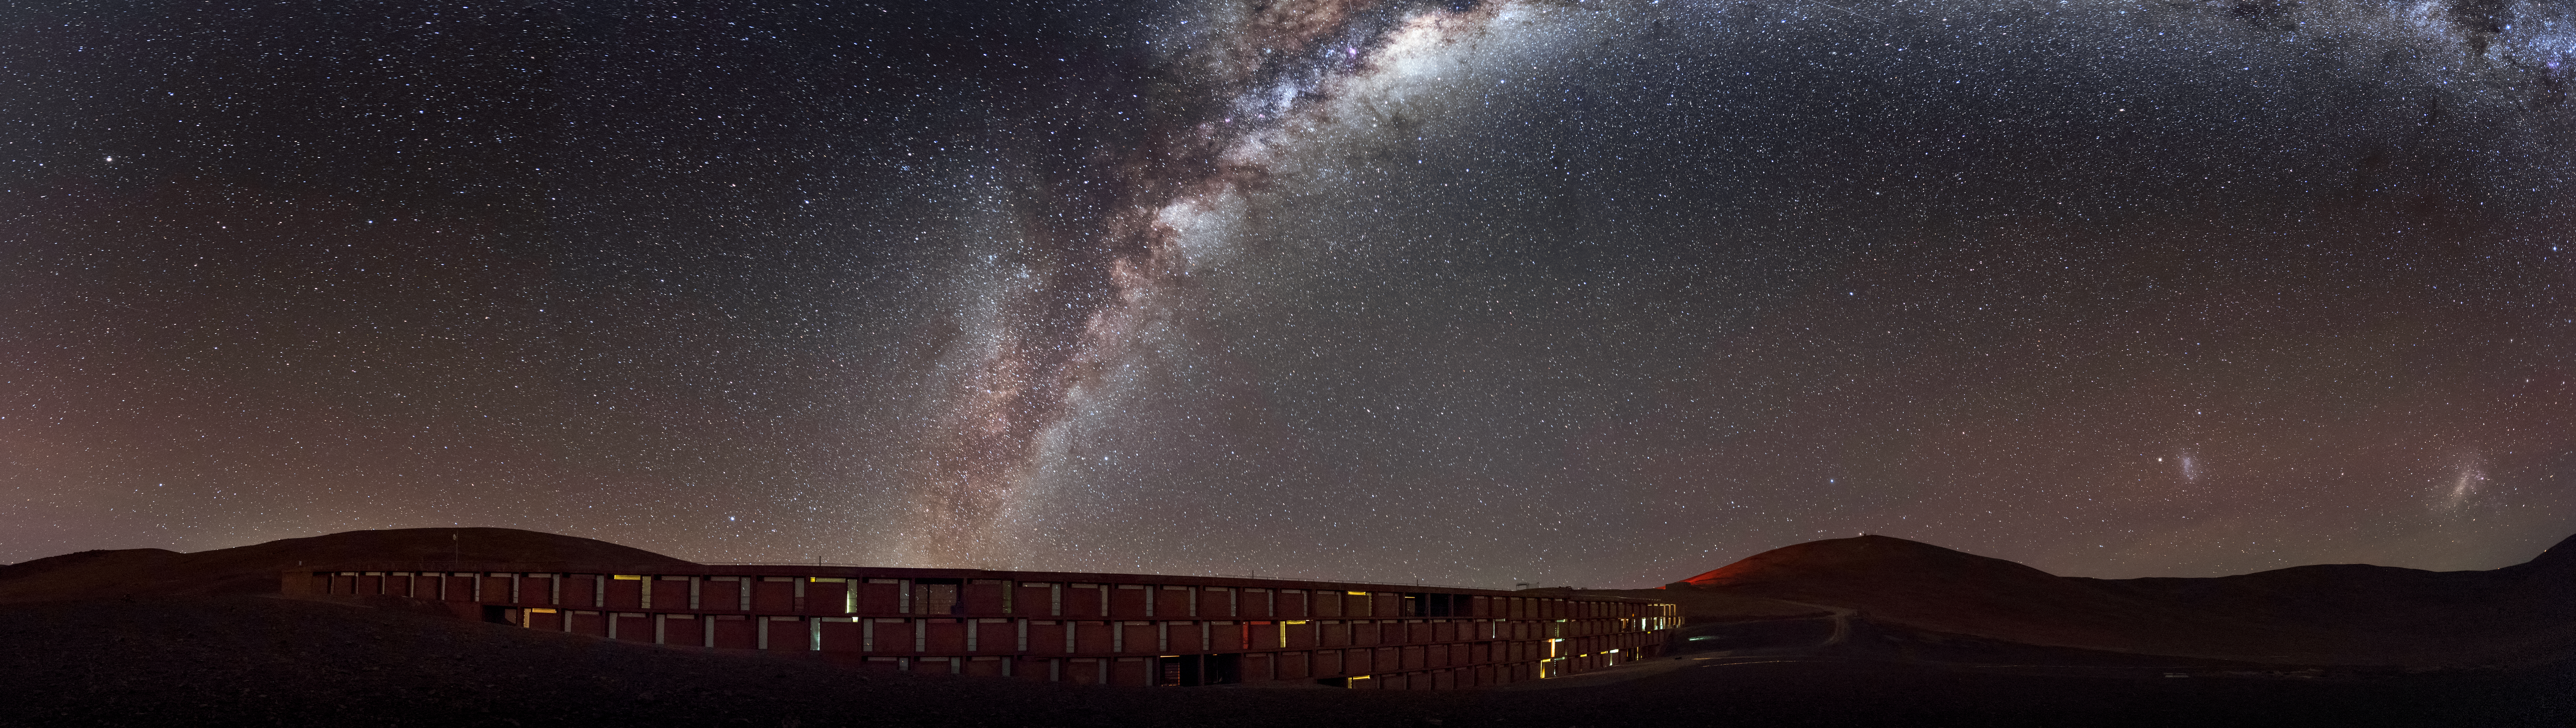

Light in the desert

Tiny glimmers of light can be seen escaping the windows of the Residencia, the hotel where staff and astronomers working at ESO's Very Large Telescope stay. The award-winning building provides an oasis for its inhabitants amid the harsh desert surroundings, and it is well designed not to let stray light interfere with the starlight coming from the exceptionally clear skies at Paranal, as demonstrated here by the breathtaking view of the Milky Way overhead. The glamorous interior of the building was also used as a backdrop for part of the James Bond movie "Quantum of Solace".

Credit: A. Ghizzi Panizza/ESO